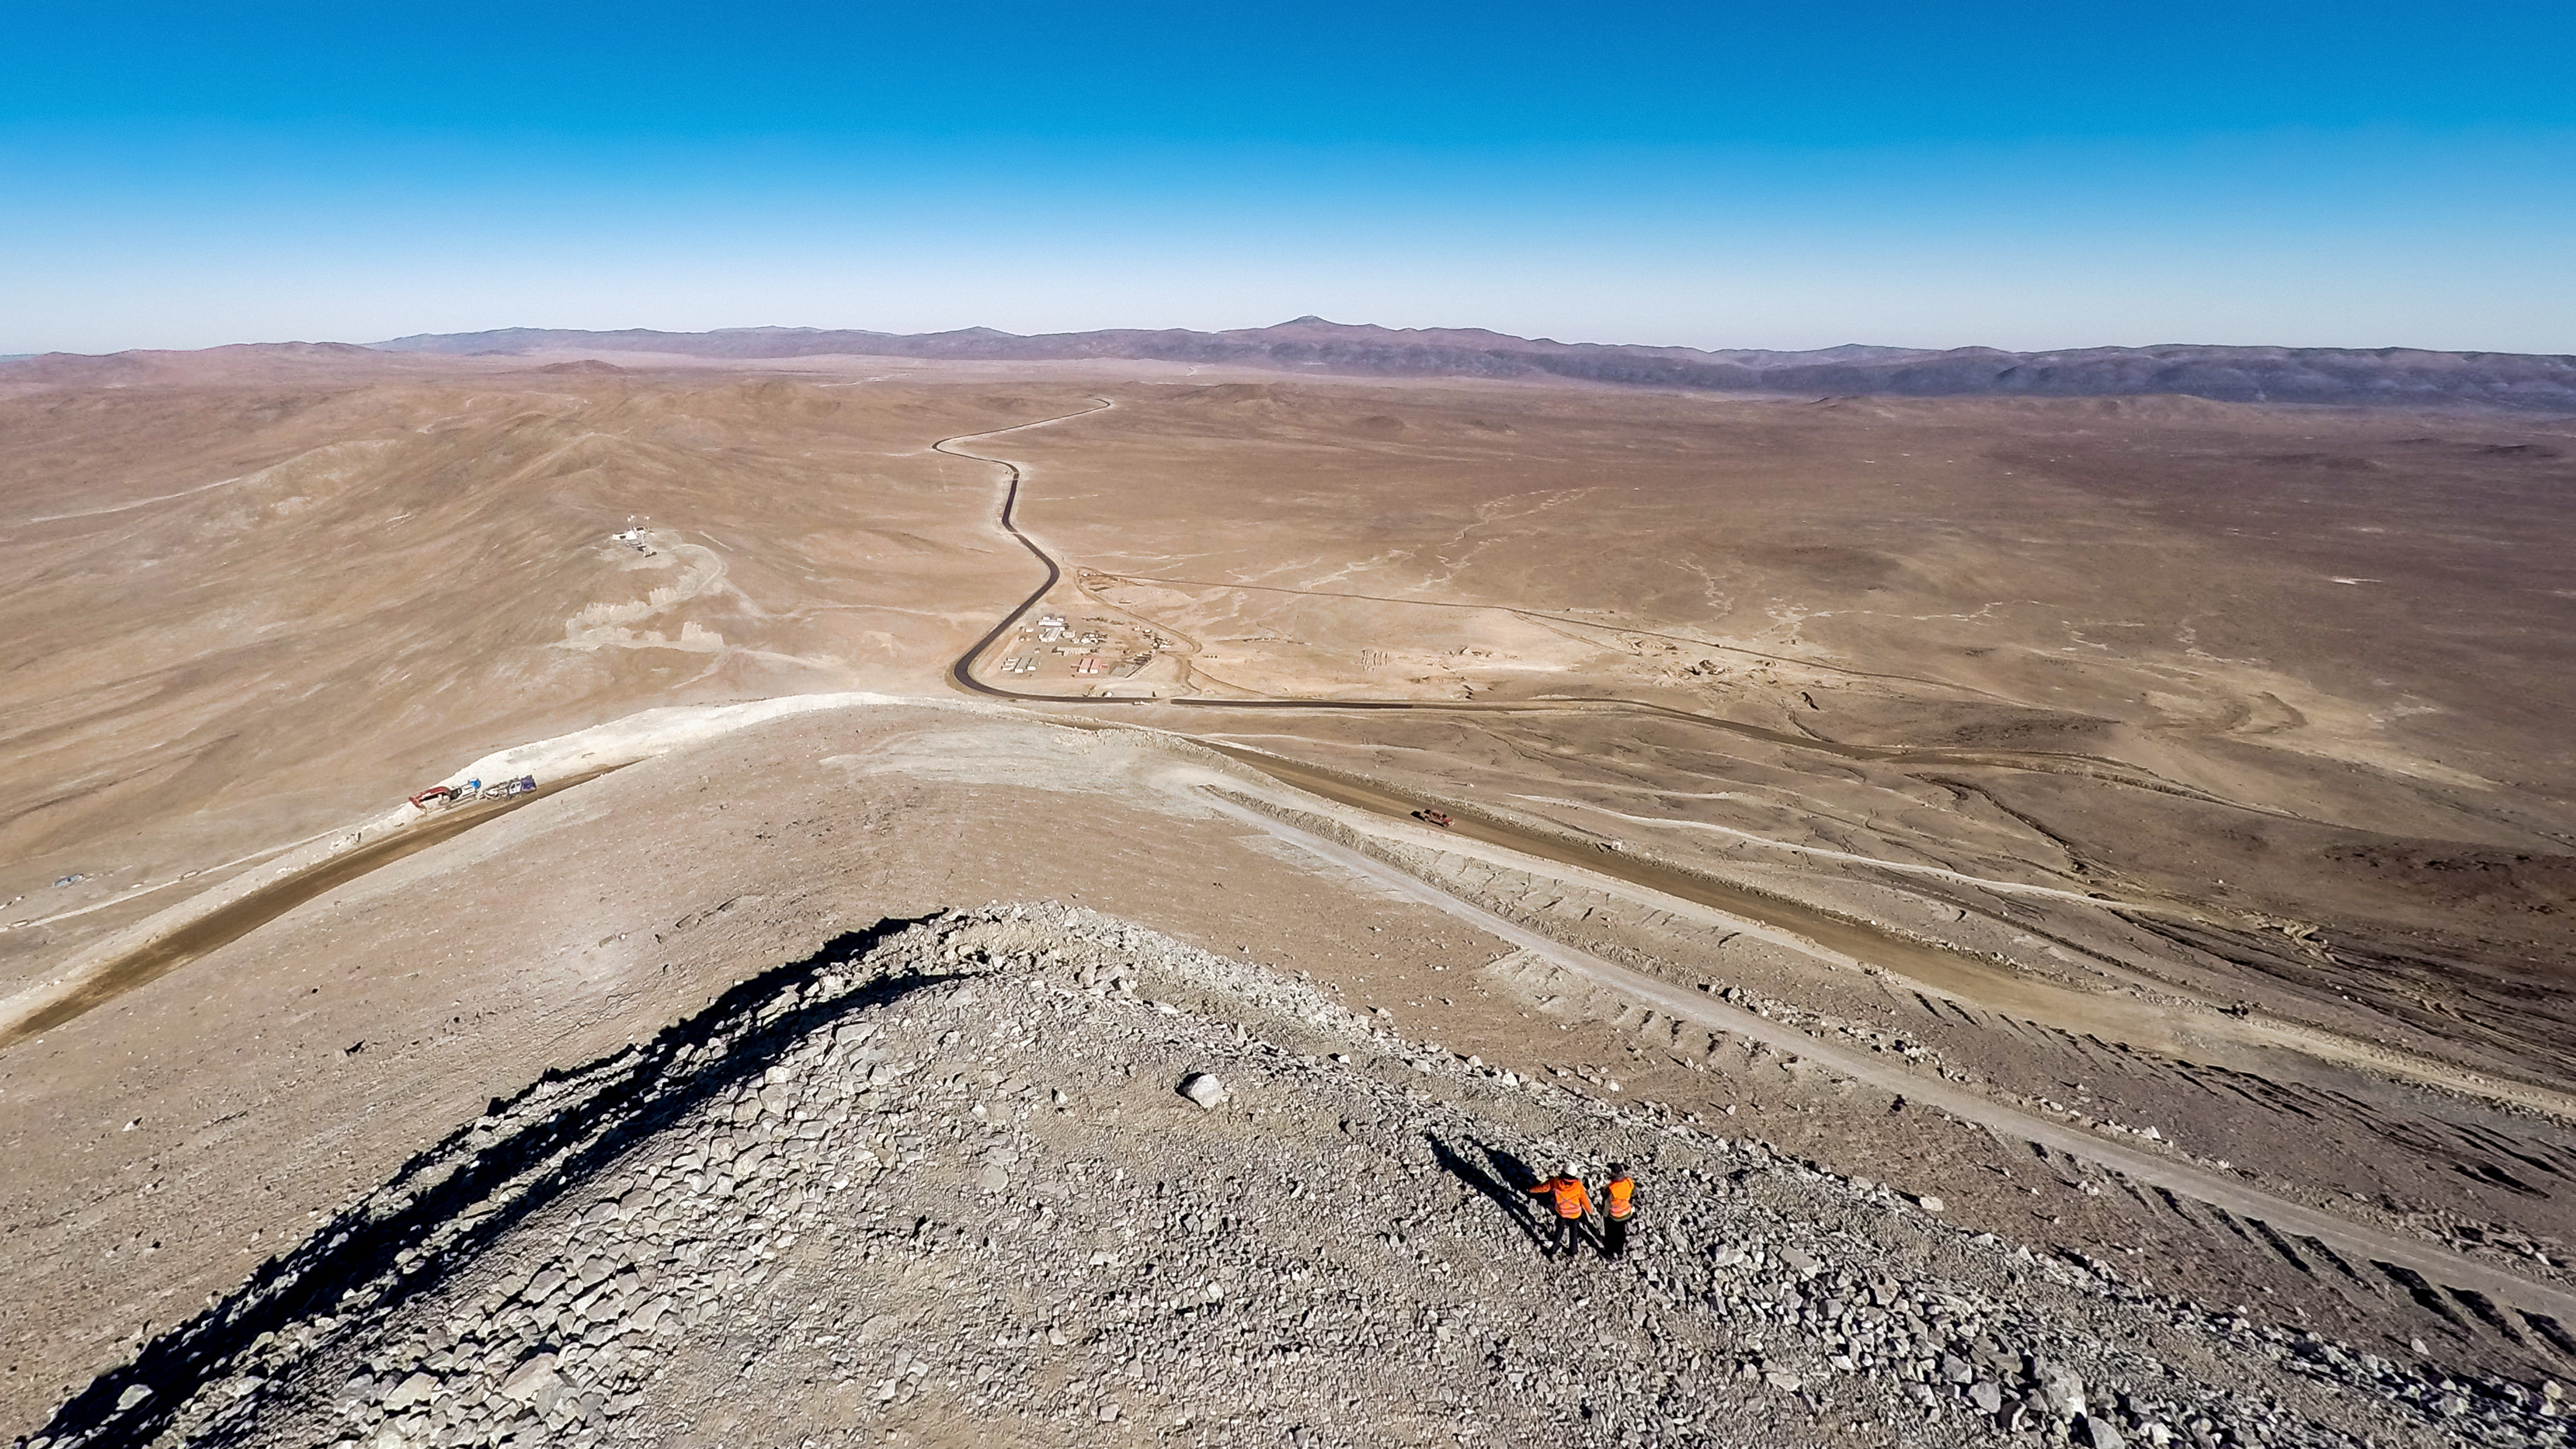

The winding road to Cerro Armazones

This image shows the winding road up to the newly flattened Cerro Armazones site, which engineers levelled with in a series of blasts in June 2014. They aimed to remove a total of 220 000 cubic metres of rock for the 300 x 150 metres platform, in preparation of the construction of the Extremely Large Telescope (ELT).

Credit: M. Struik (CERN)/ESO